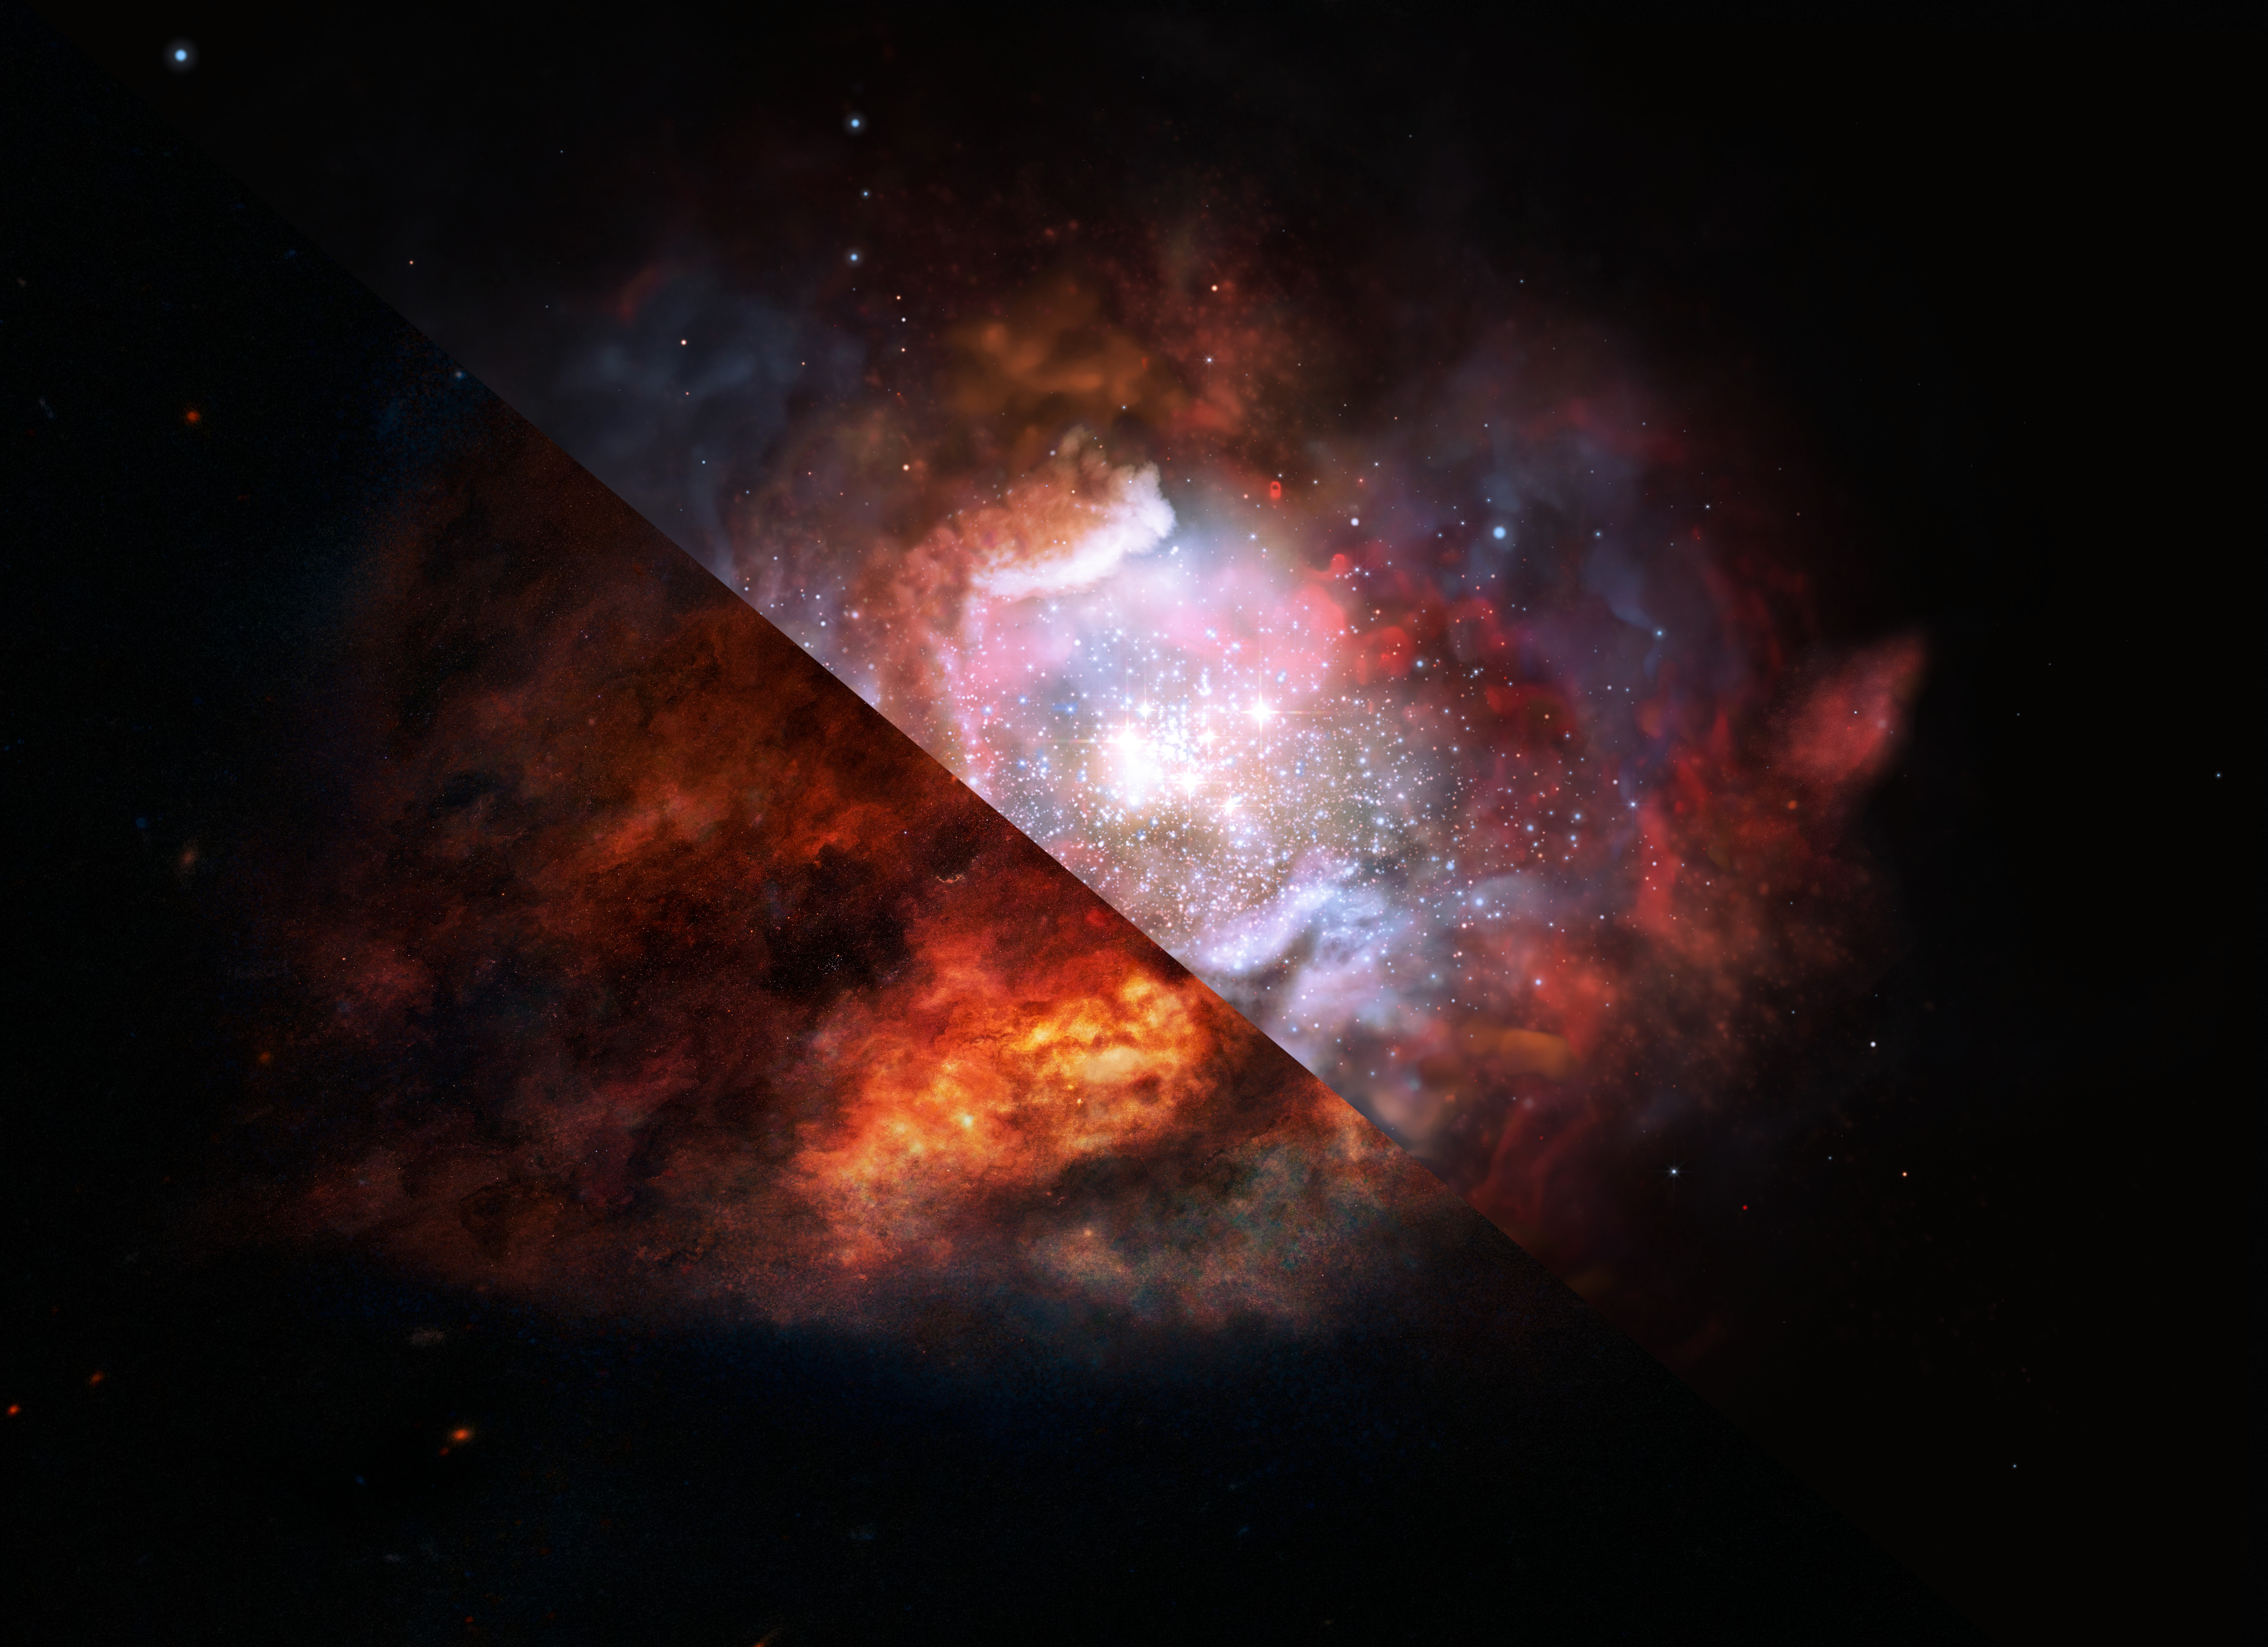

Artist’s impression of a dusty starburst galaxy

This artist’s impression shows a dusty galaxy in the distant Universe that is forming stars at a rate much higher than in our Milky Way. New ALMA observations have allowed scientists to lift the veil of dust and see what was previously inaccessible — that such starburst galaxies have an excess of massive stars as compared to more peaceful galaxies.

Credit: ESO/M. Kornmesser